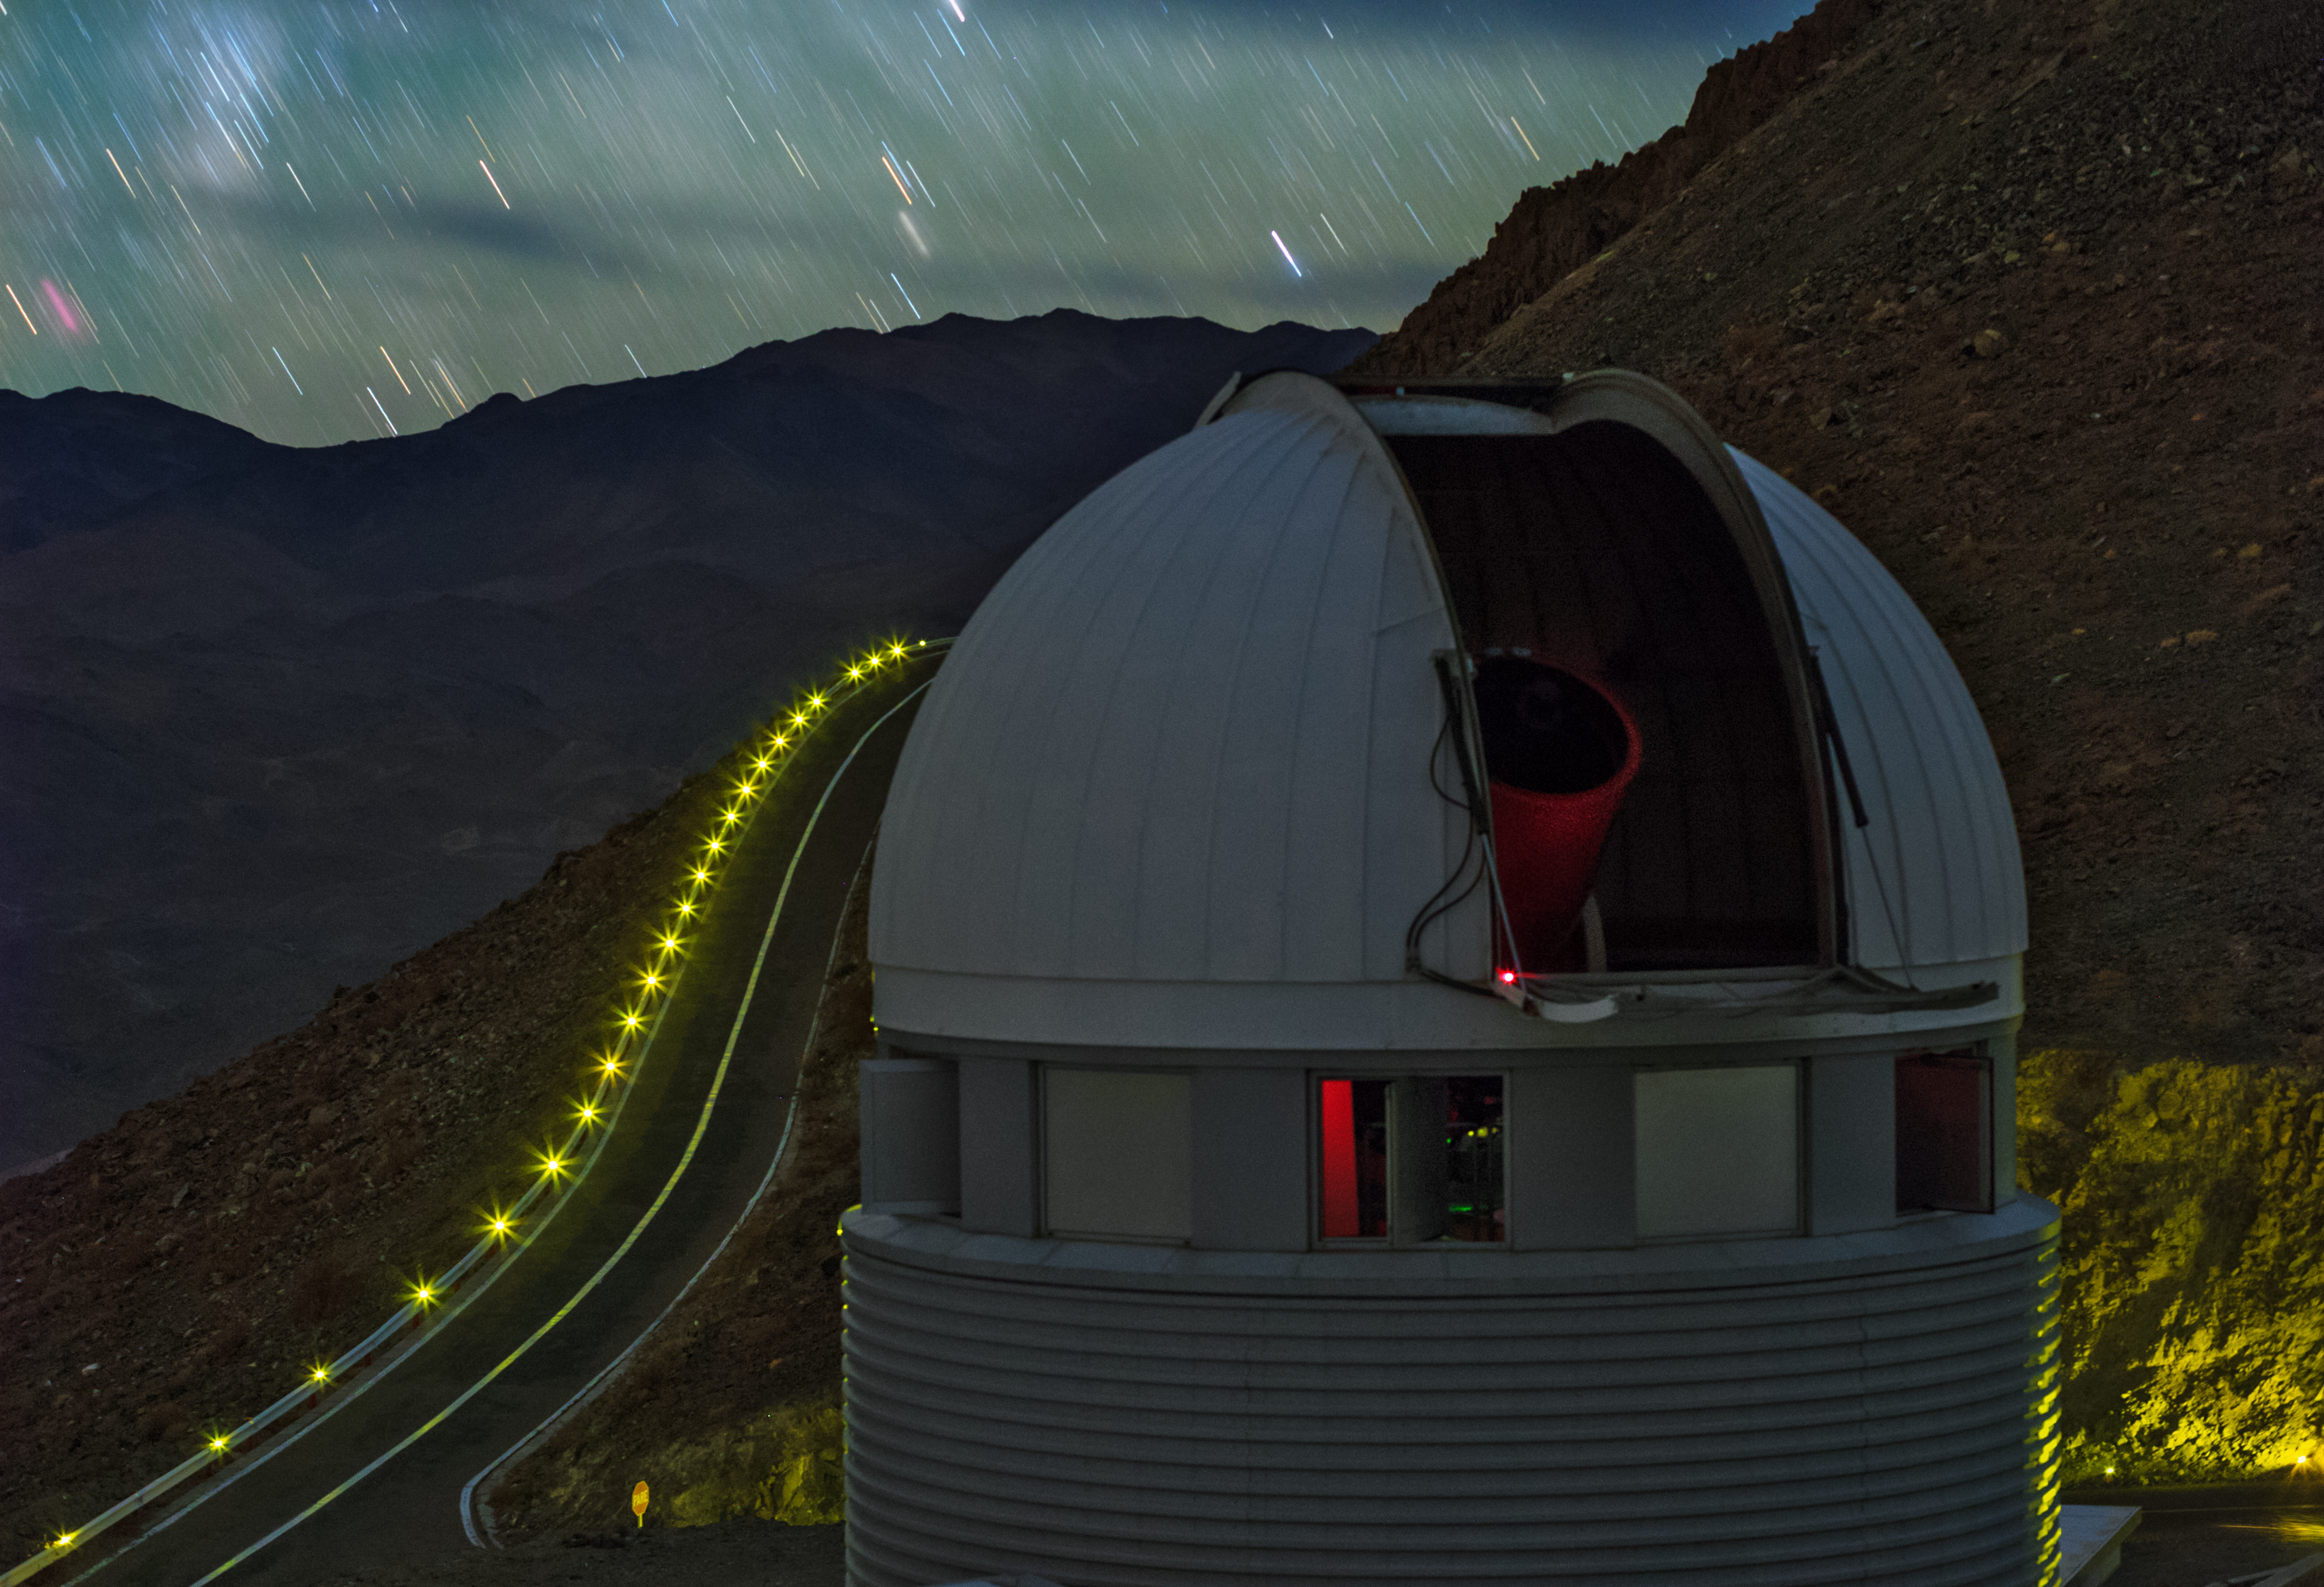

Stars rain down at La Silla

Stars rain down at La Silla. Shown here is the Swiss 1.2-metre Leonhard Euler Telescope which is seen to peek out of its enclosure.

Credit: ESO/B. Tafreshi (twanight.org)